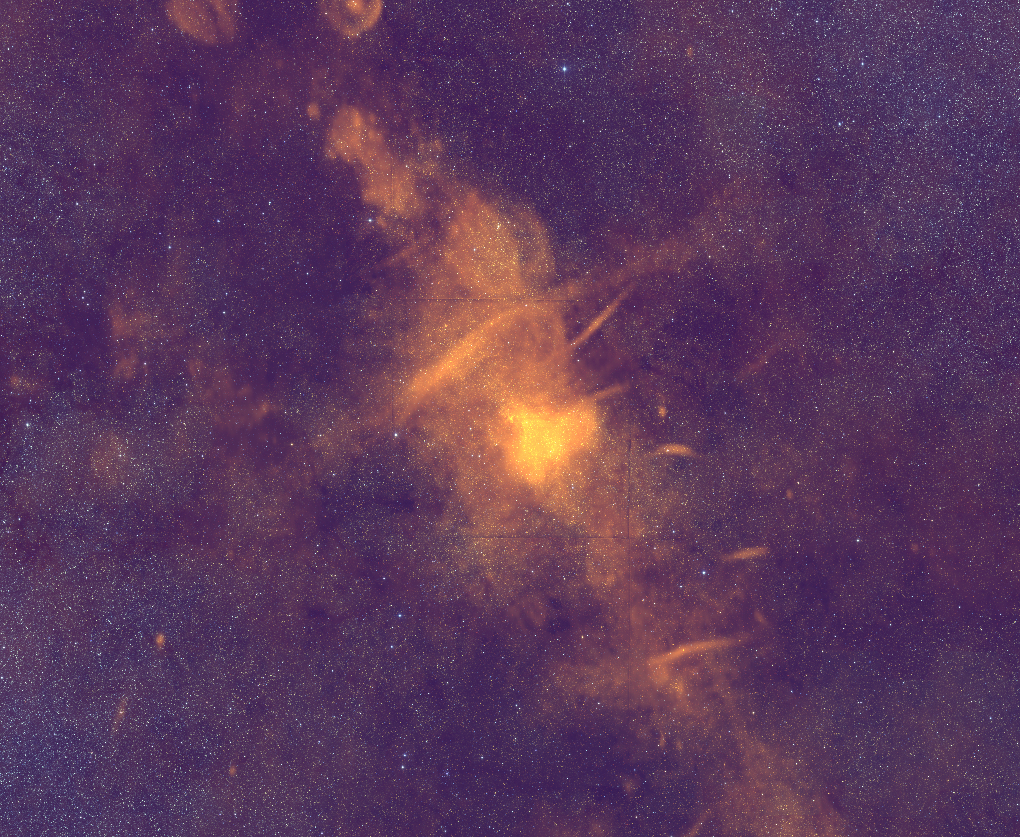

The Center of our Milky Way Galaxy

Through the layers of dust that shroud the center of our galaxy from optical telescopes lurks a complex hub of activity. In this wide field Very Large Array (VLA) image, the supermassive black hole in the center of our Galaxy shines brightly in radio waves. Surrounding it are the winds and rivers of material caught in its gravitiational and magnetic wakes. Bubbles of star-formation and supernovas scatter around.

Credit: Composite by B. Saxton using data from N.E. Kassim, T.J.W. Lazio, T.N. Larosa, D.S. Briggs; NRAO/AUI/NSF